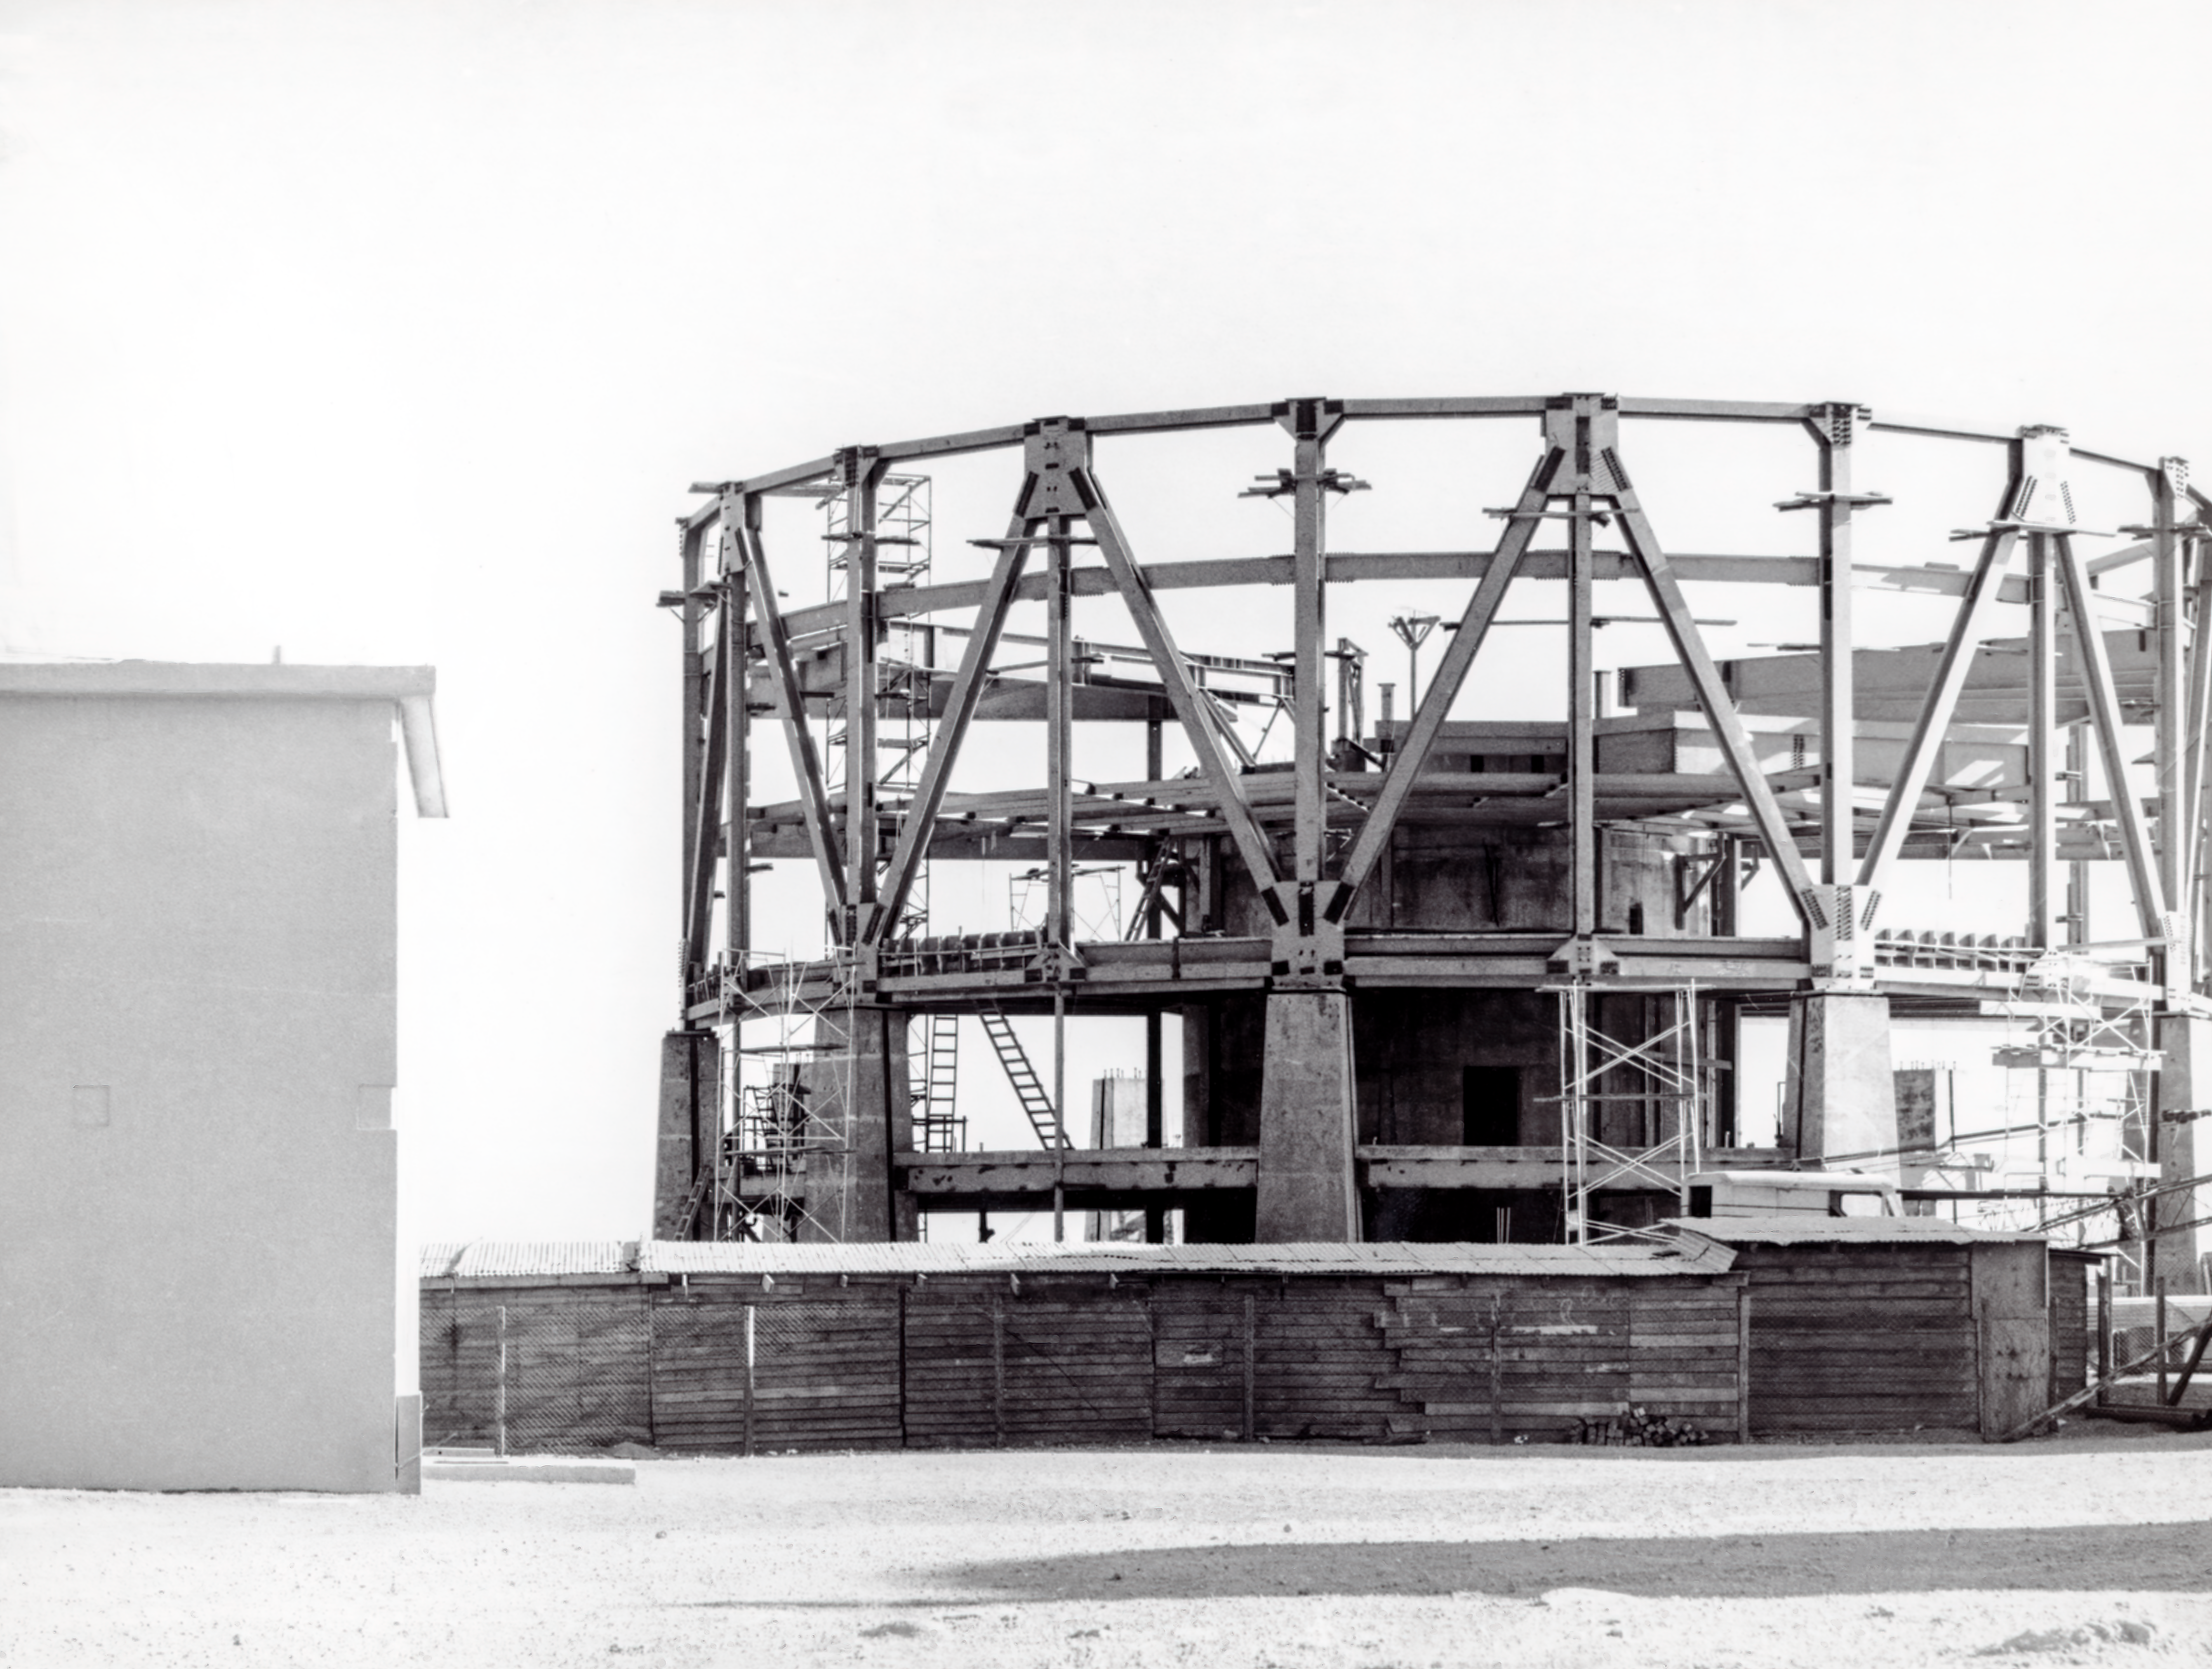

CTIO History - Construction on Víctor M. Blanco 4-meter Telescope

A historical photo of the construction of the Víctor M. Blanco 4-meter Telescope at Cerro Tololo Inter-American Observatory (CTIO), a Program of NSF NOIRLab, in Chile.

This image is part of NSF NOIRLab’s historical archives.

Credit: CTIO/NOIRLab/NSF/AURA/R. González